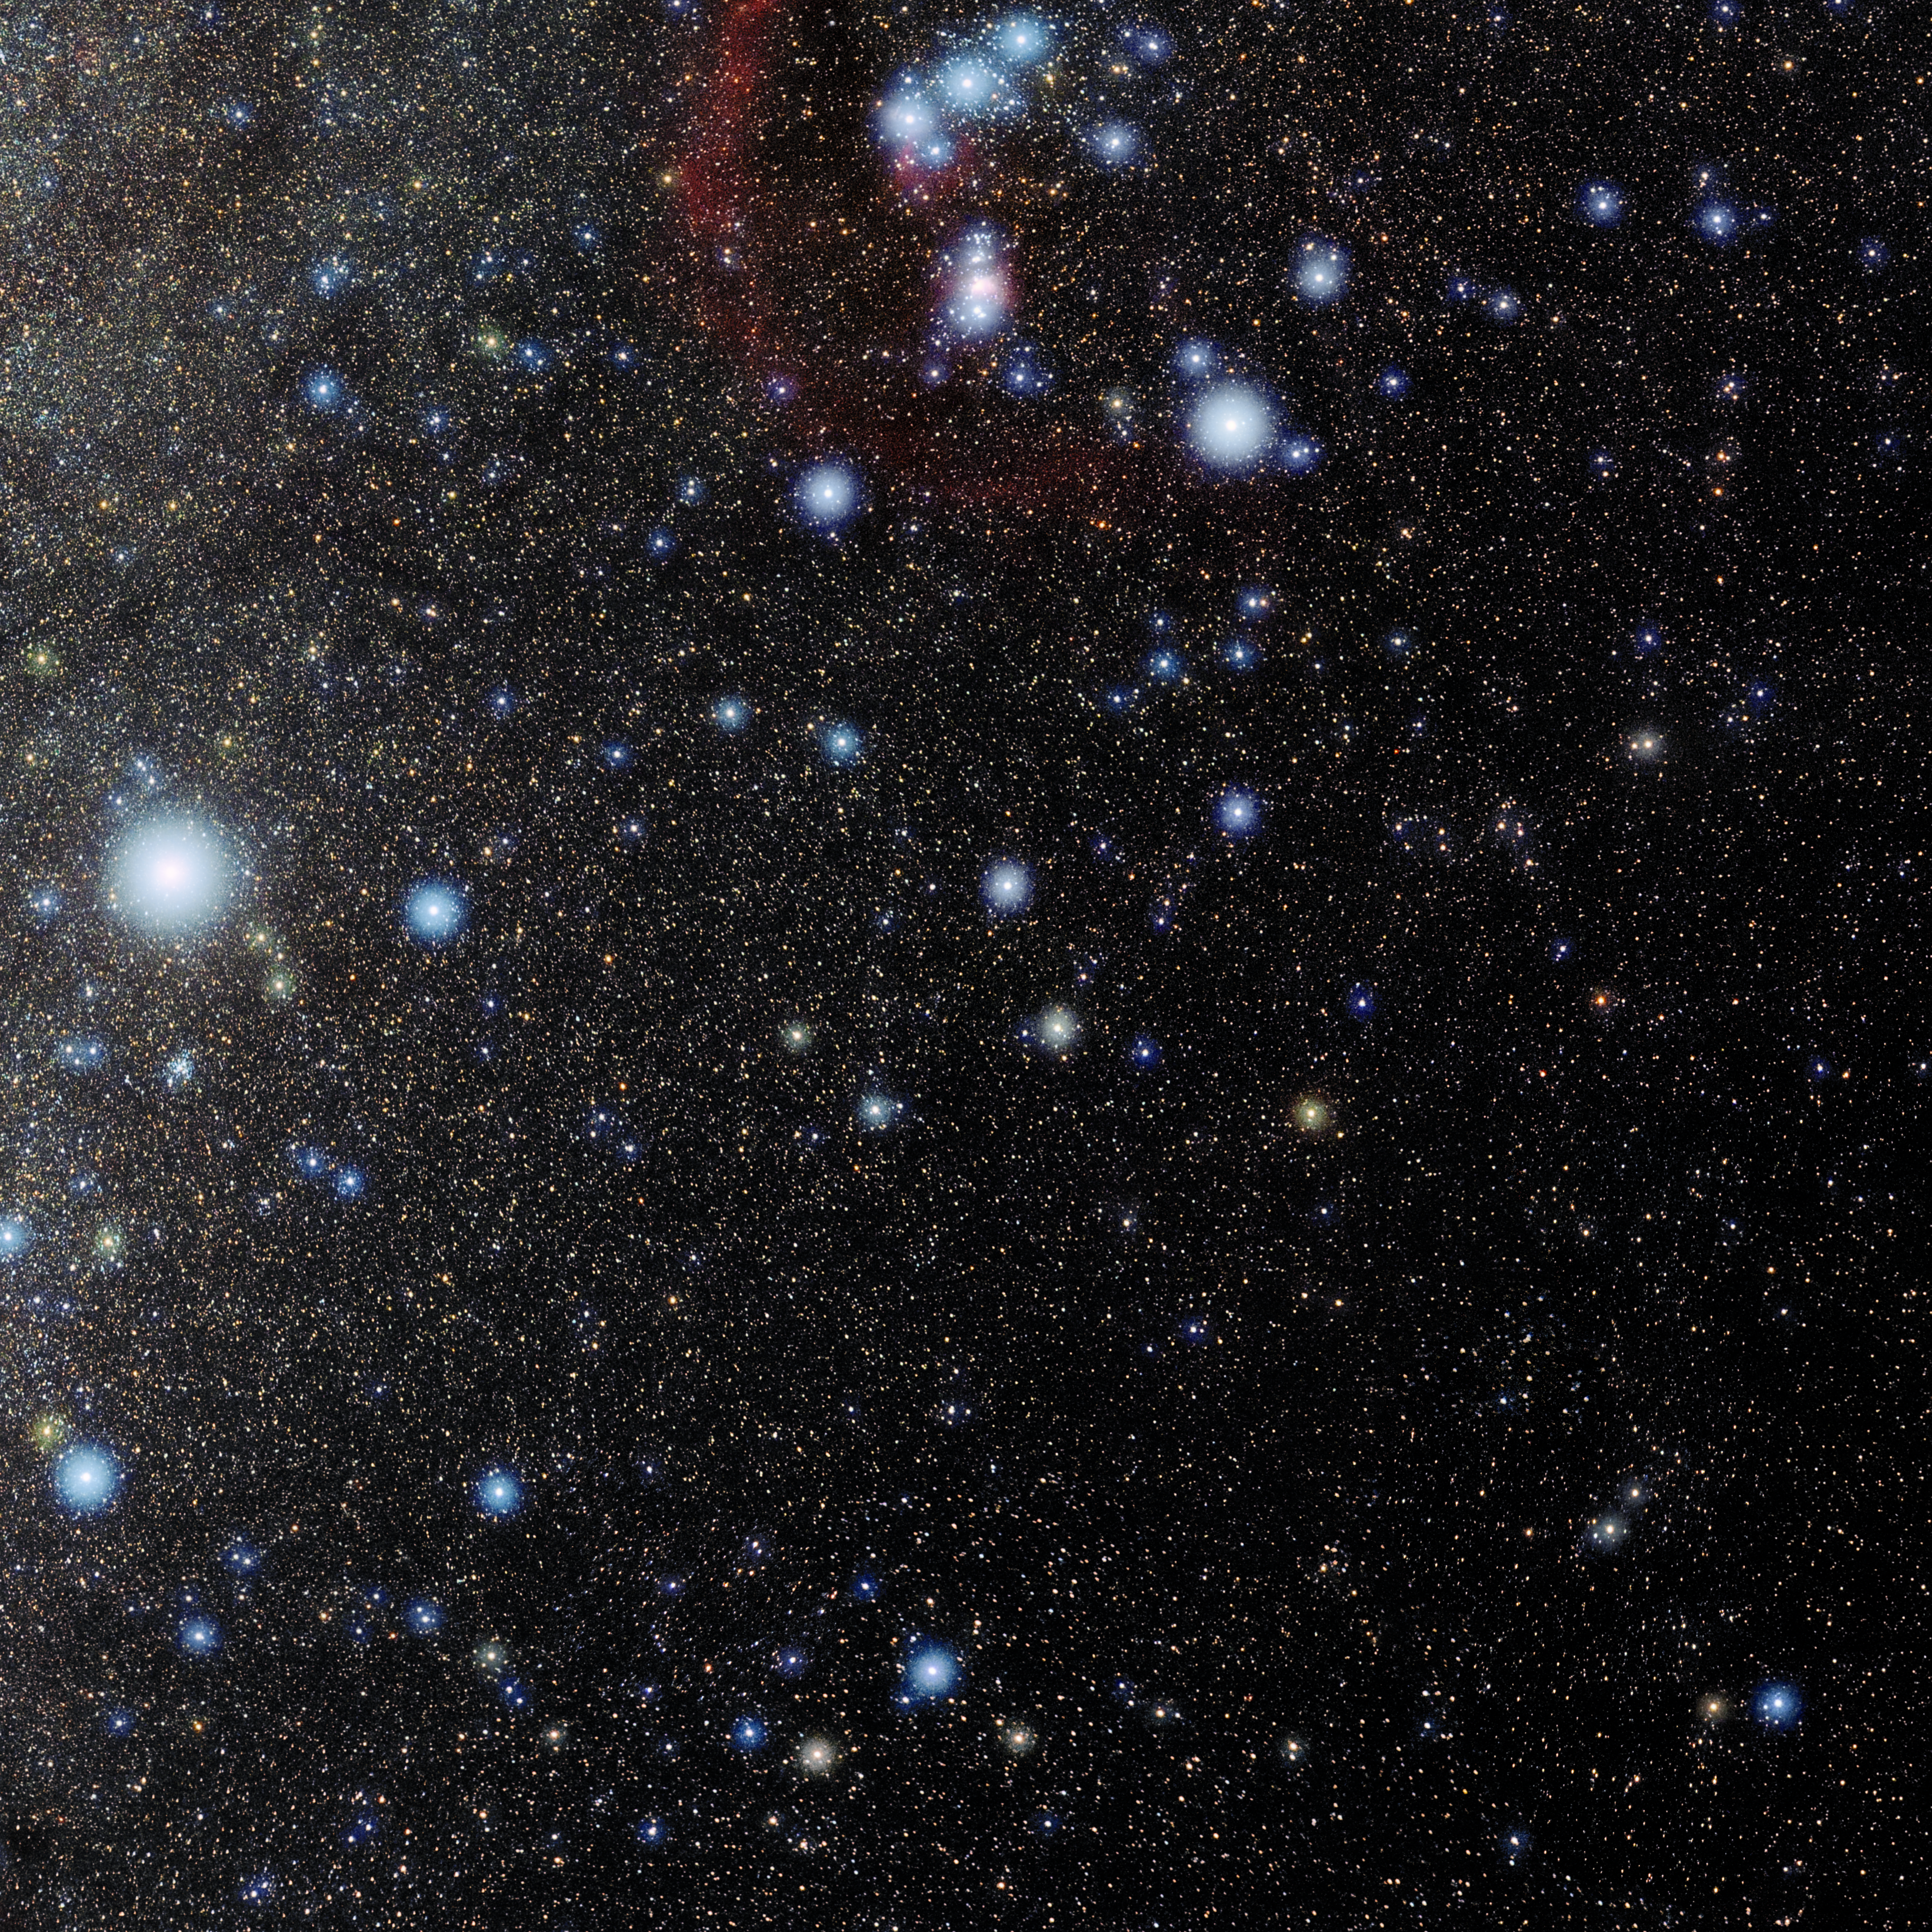

Lepus

Photo of the constellation Lepus produced by NOIRLab in collaboration with Eckhard Slawik, a German astrophotographer. Here is the annotated version.

Credit: E. Slawik/NOIRLab/NSF/AURA/M. Zamani